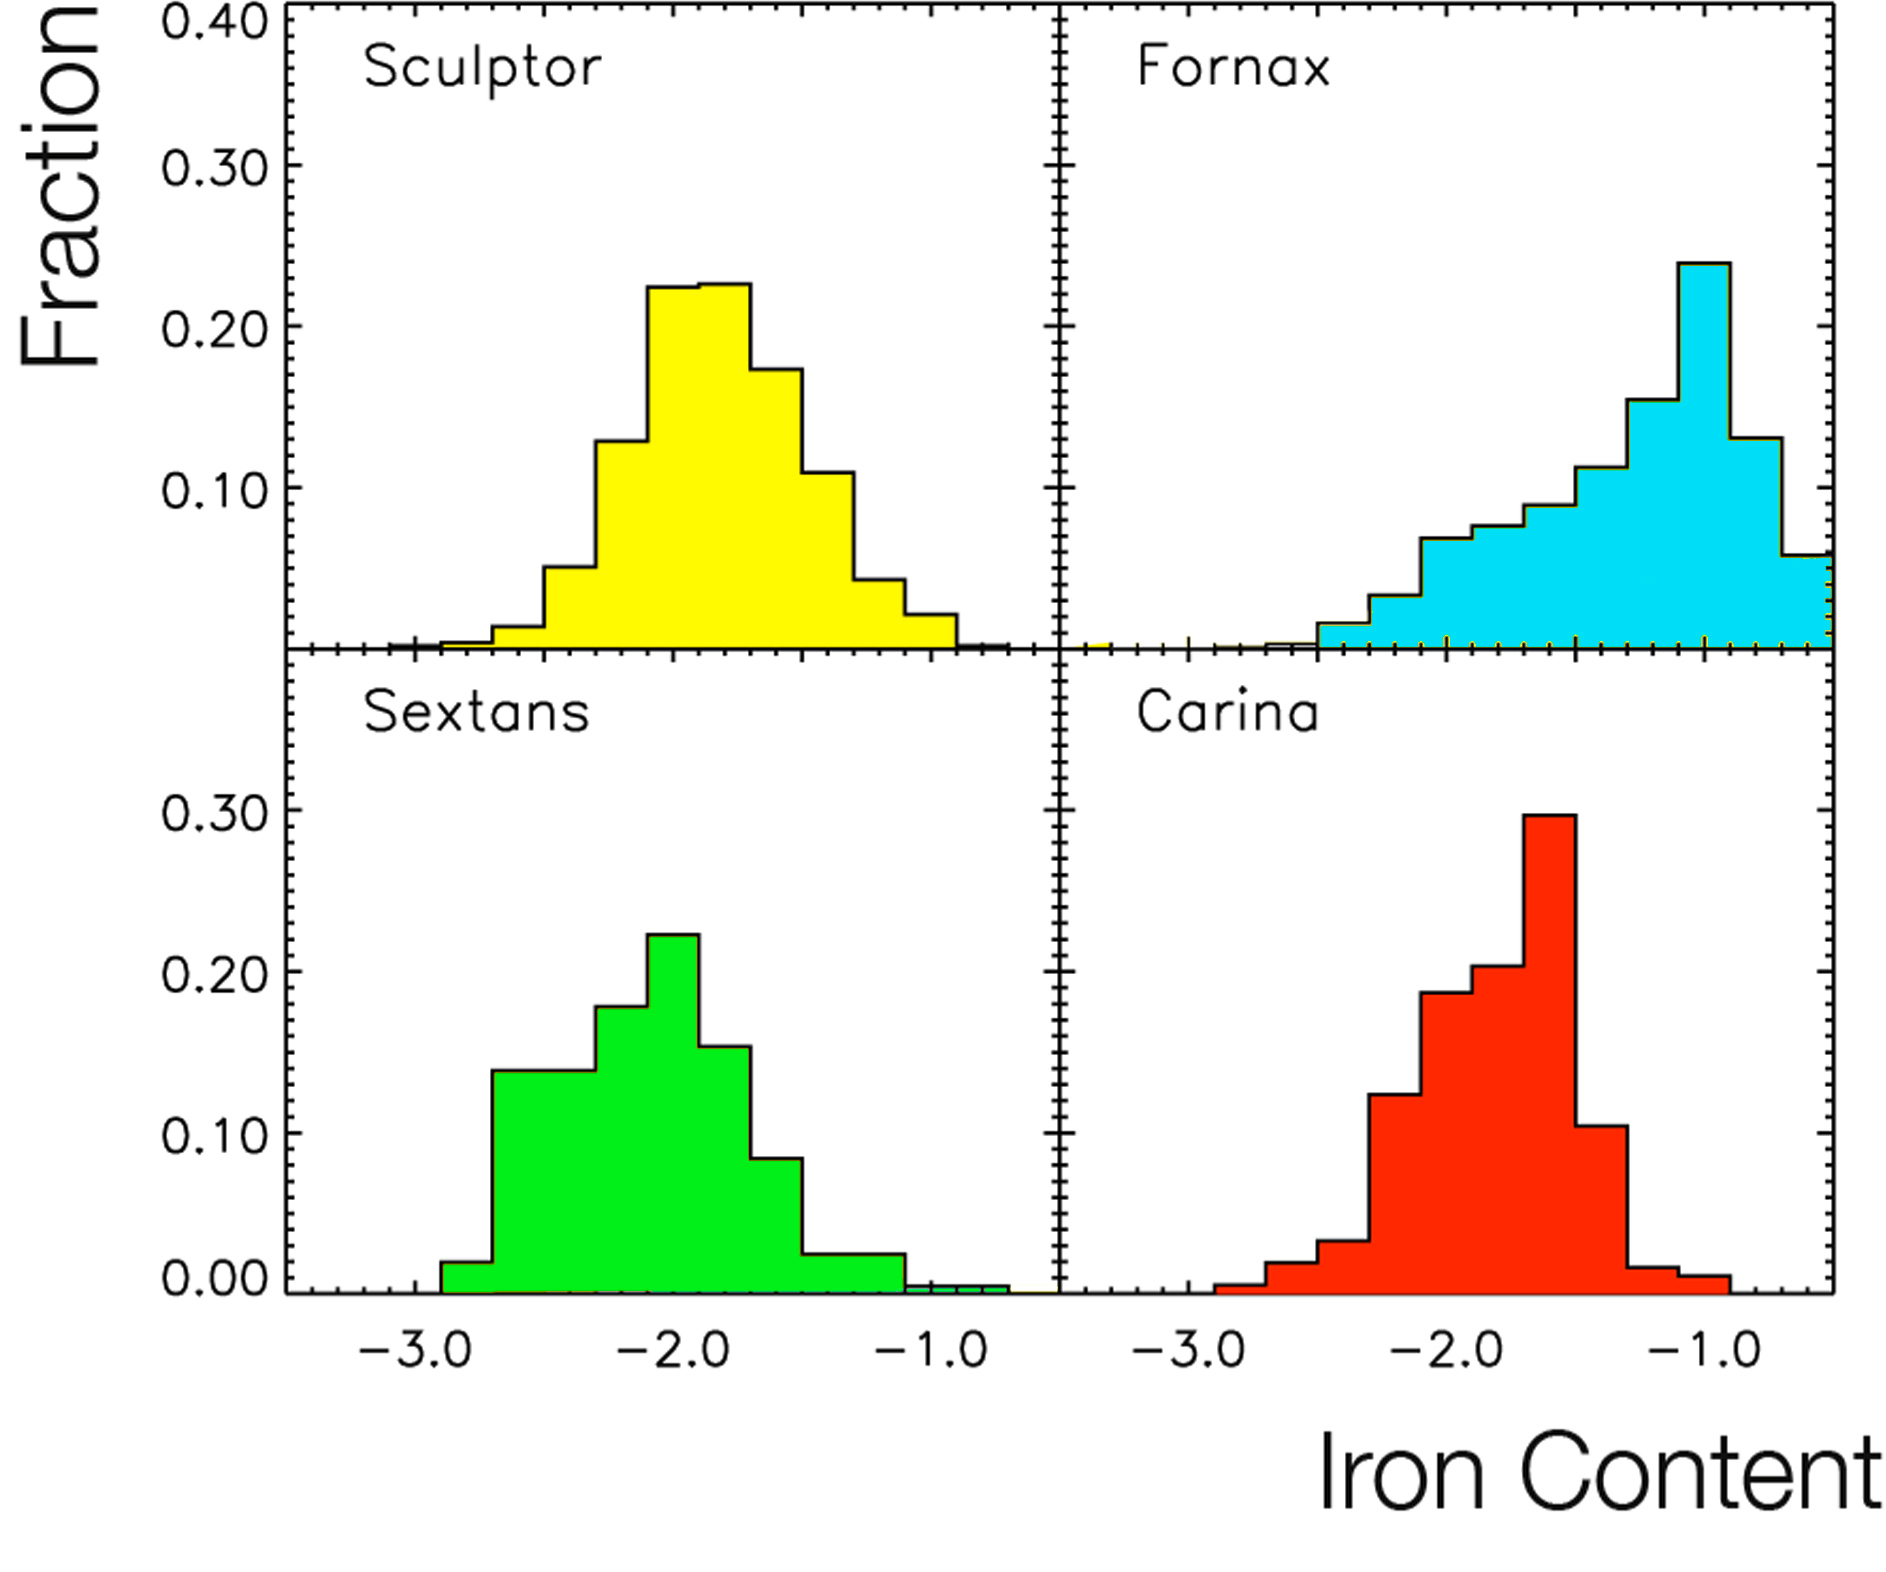

VLT shows Milky Way's neighbouring galaxies have different history

Distribution of the iron content (in logarithmic scale) in four dwarf neighbouring galaxies of the Milky Way (Sculptor, Sextans, Fornax, and Carina), shown as relative fraction, as derived from the FLAMES/VLT observations. There is a great diversity from system to system, which reflects their widely different star formation and chemical enrichment histories. There is, however, a common denominator: contrary to naive expectations, there is a dearth of stars with very low amount of iron.

Credit: ESO